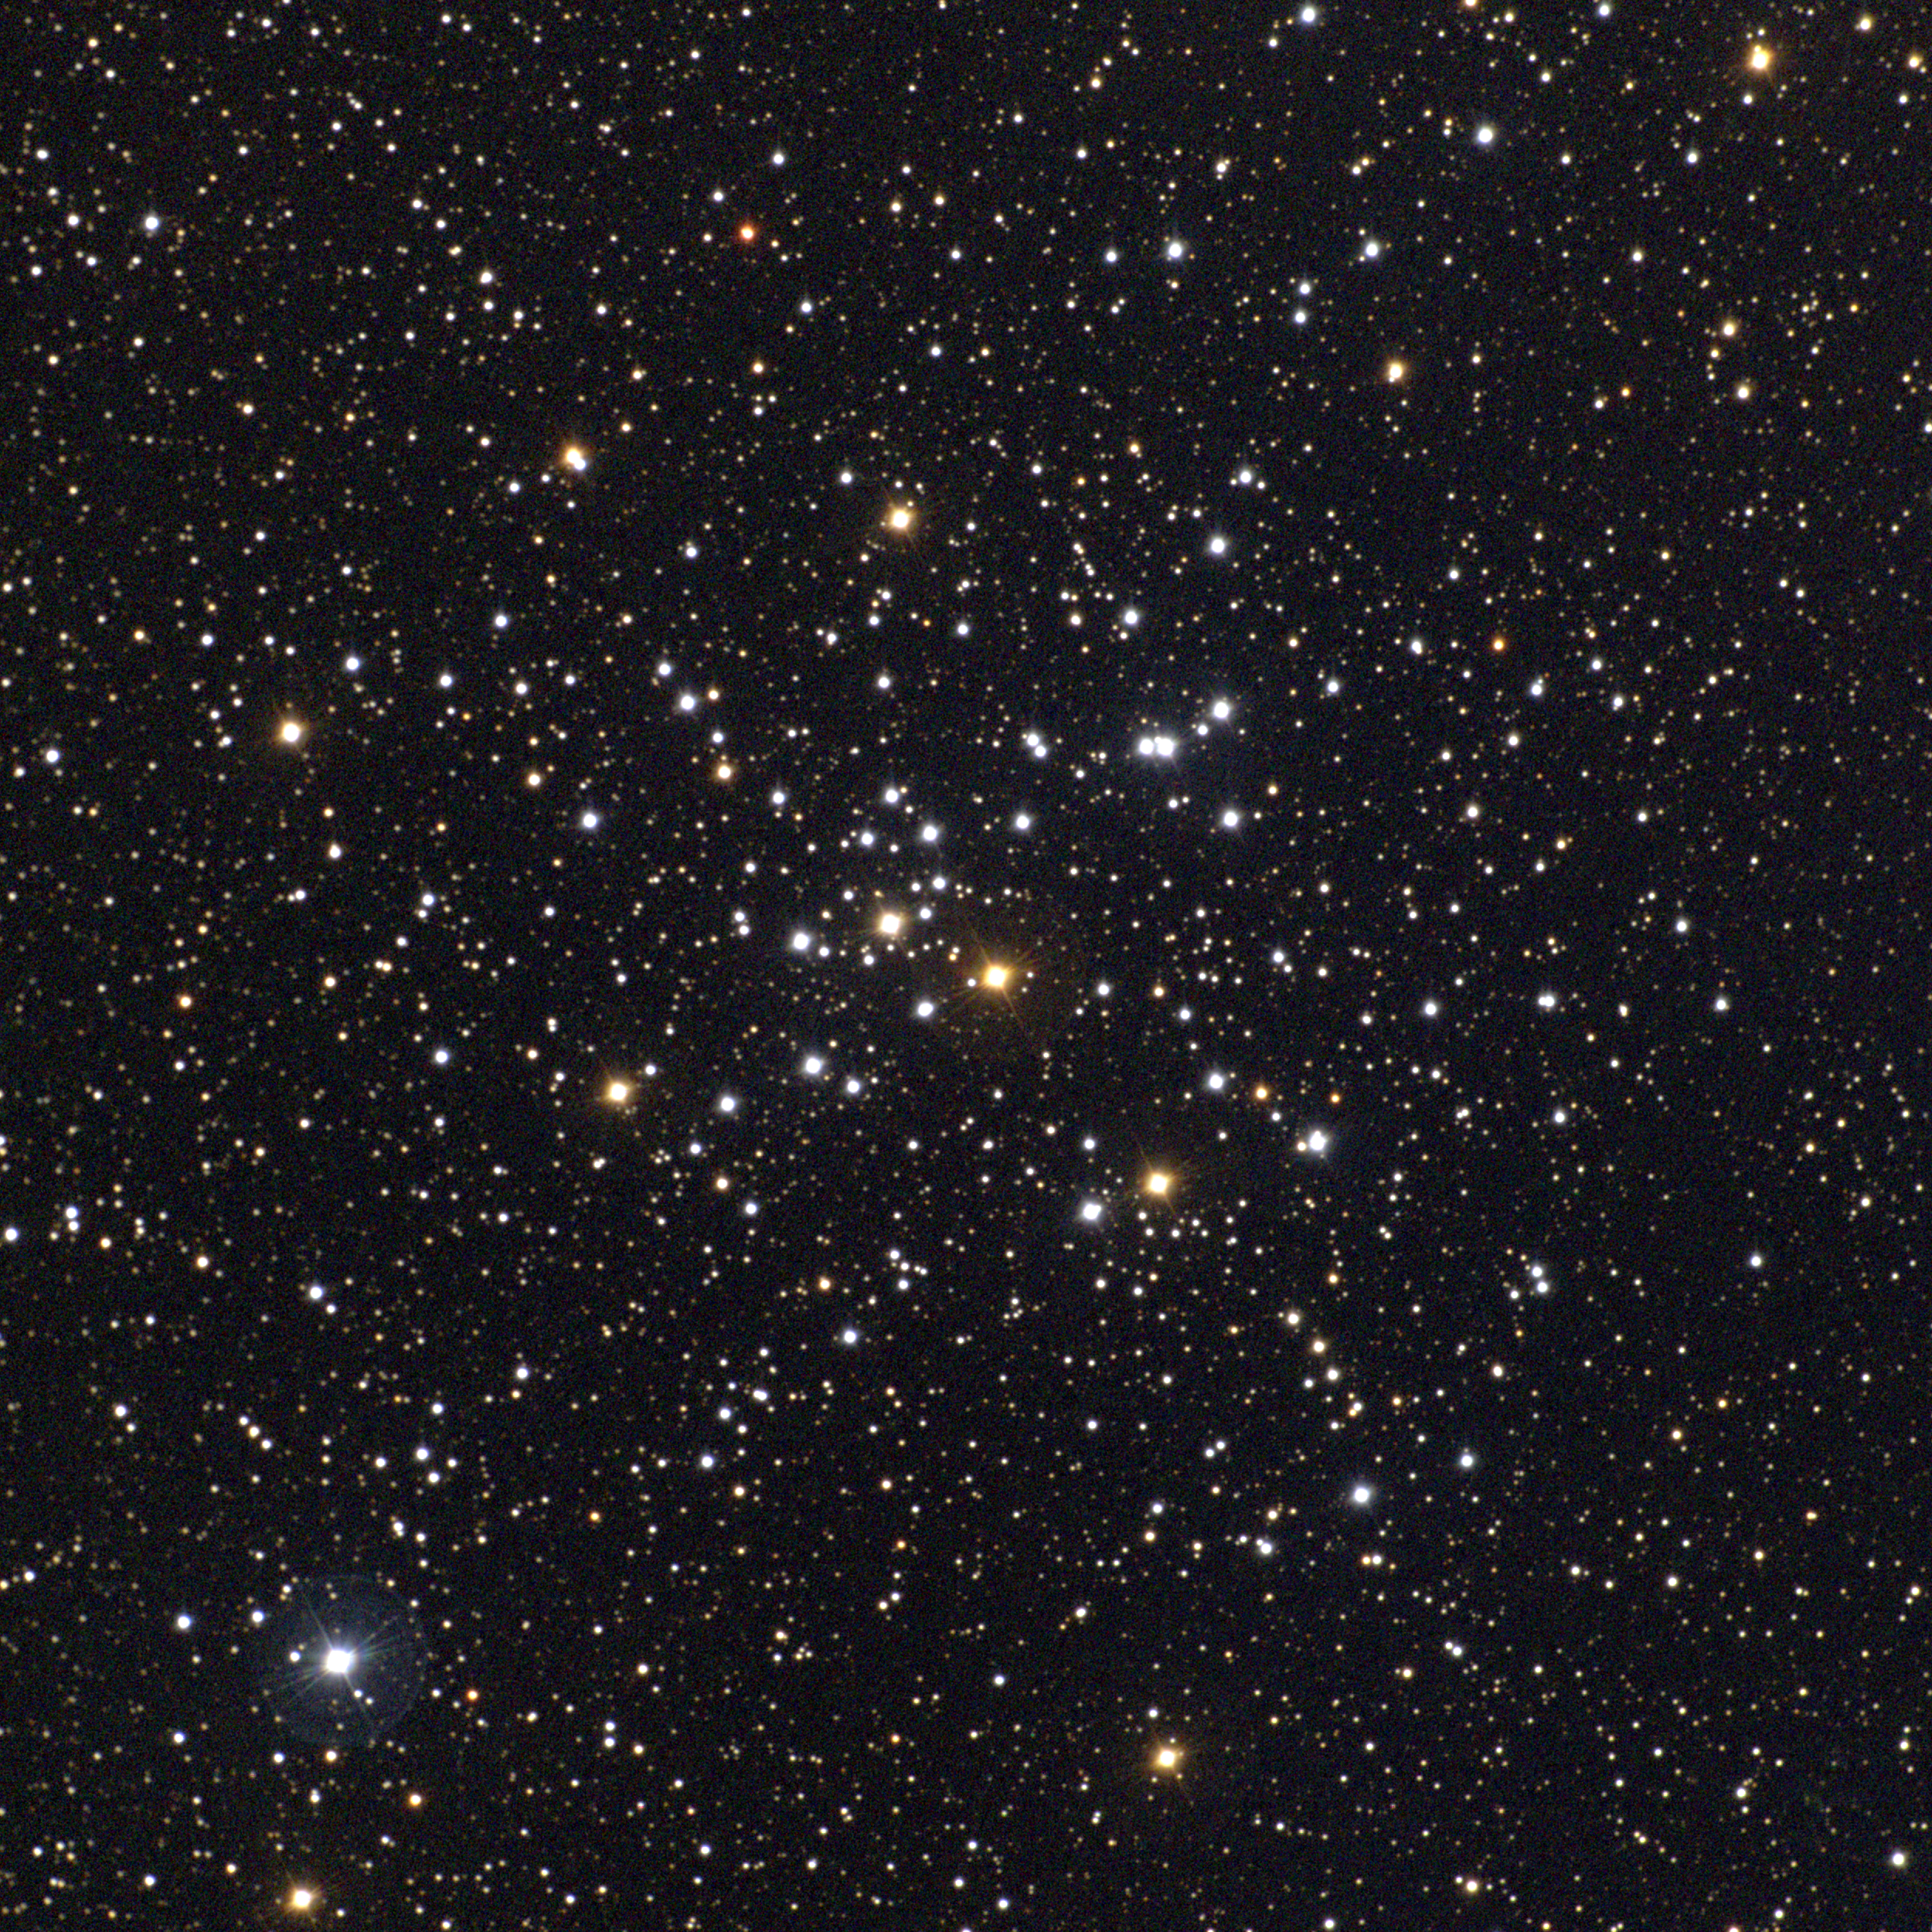

M41, NGC 2287

M41 is an open cluster in the constellation Canis Major. It contains only about one hundred stars, including several bright red giants (which appear orange, as do all red giants). The bright star in the SE corner (lower left) is a foreground blue giant, not part of the cluster. Roughly 2300 light-years away and around 25 light-years across, M41 is about 200 million years old. This approximately true-color picture was created from eleven images taken in September 1997 using BVR colors, at the Burrell Schmidt telescope of Case Western Reserve University's Warner and Swasey Observatory located on Kitt Peak, near Tucson, Arizona. Image size 42.3 arc minutes.

Credit: NOIRLab/NSF/AURA